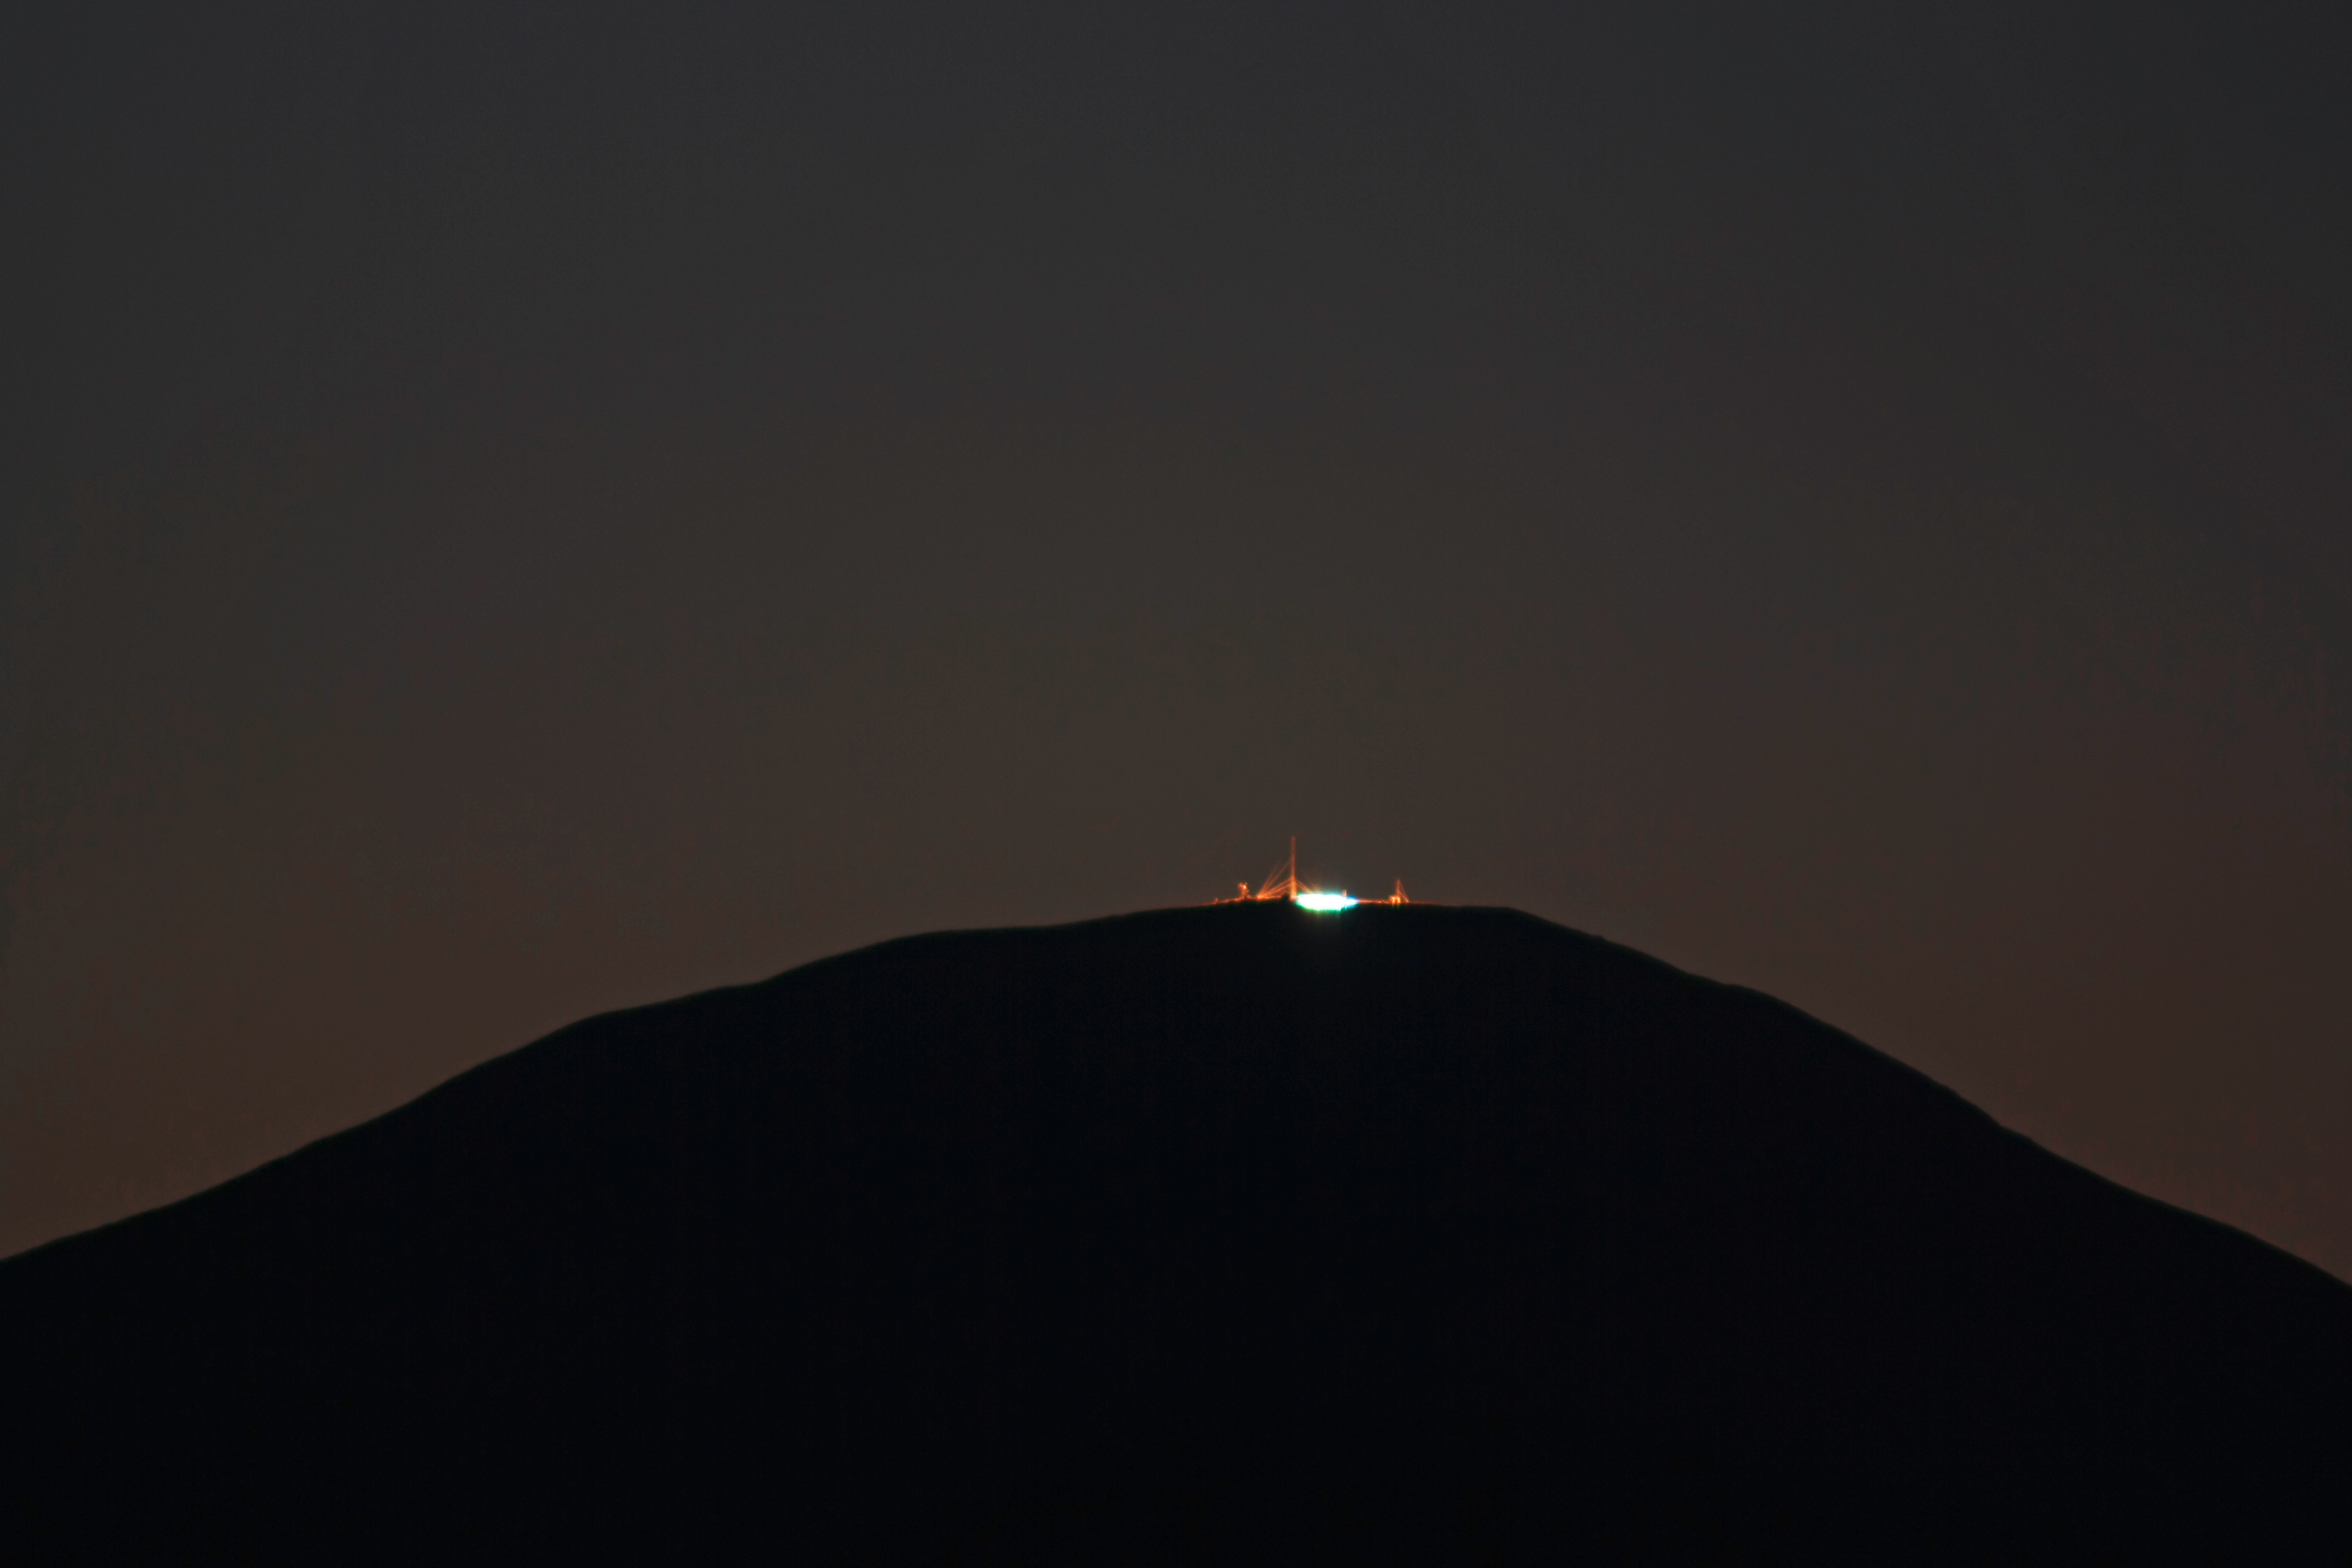

Sunrise green flash

The very first rays of the Sun, rising from behind Cerro Armazones, show a greenish hue because of the refraction of the atmosphere. This rare phenomenon, known as a 'green flash', is best seen at sites with exceptional atmospheric conditions, such as the area around ESO’s Paranal Observatory.

Credit: F. Char/ESO